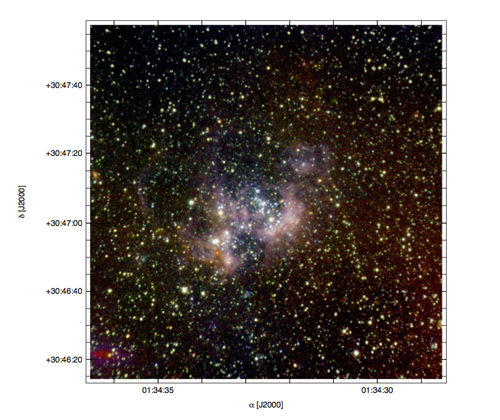

NIRI observations of the giant star-forming region NGC 604

NIRI observations in J, H, and KS are combined for this color image of the giant star-forming region NGC 604 located in the Local Group galaxy M33. Infrared excesses identify massive young stellar objects, showing a new generation of star formation. The image corresponds to about 490 pc (~ 1,600 ly) on a side.

Credit: NOIRLab